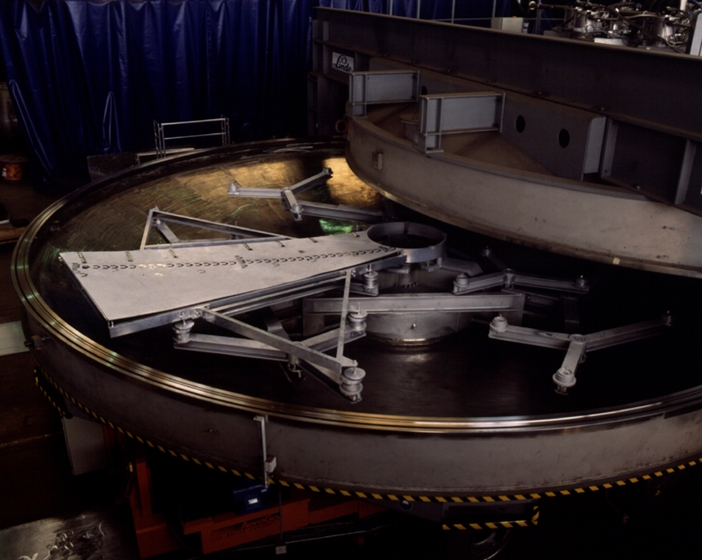

The coating plant for the VLT

View of the lower part of the VLT coating plant. The coating unit is a large vacuum chamber with a diameter of 9.4 meters and a volume of about 122,000 liters. The required ultra-high vacuum is generated by 8 cryo-pumps which are located on top of the vacuum chamber. The chamber is divided into two halves by a horizontal flange sealed by two large O-rings. The mirror is loaded into the lower half of the chamber onto a whiffle-tree support system with 27 axial pads and laterally secured inside the central hole by 6 pads.

Credit: ESO